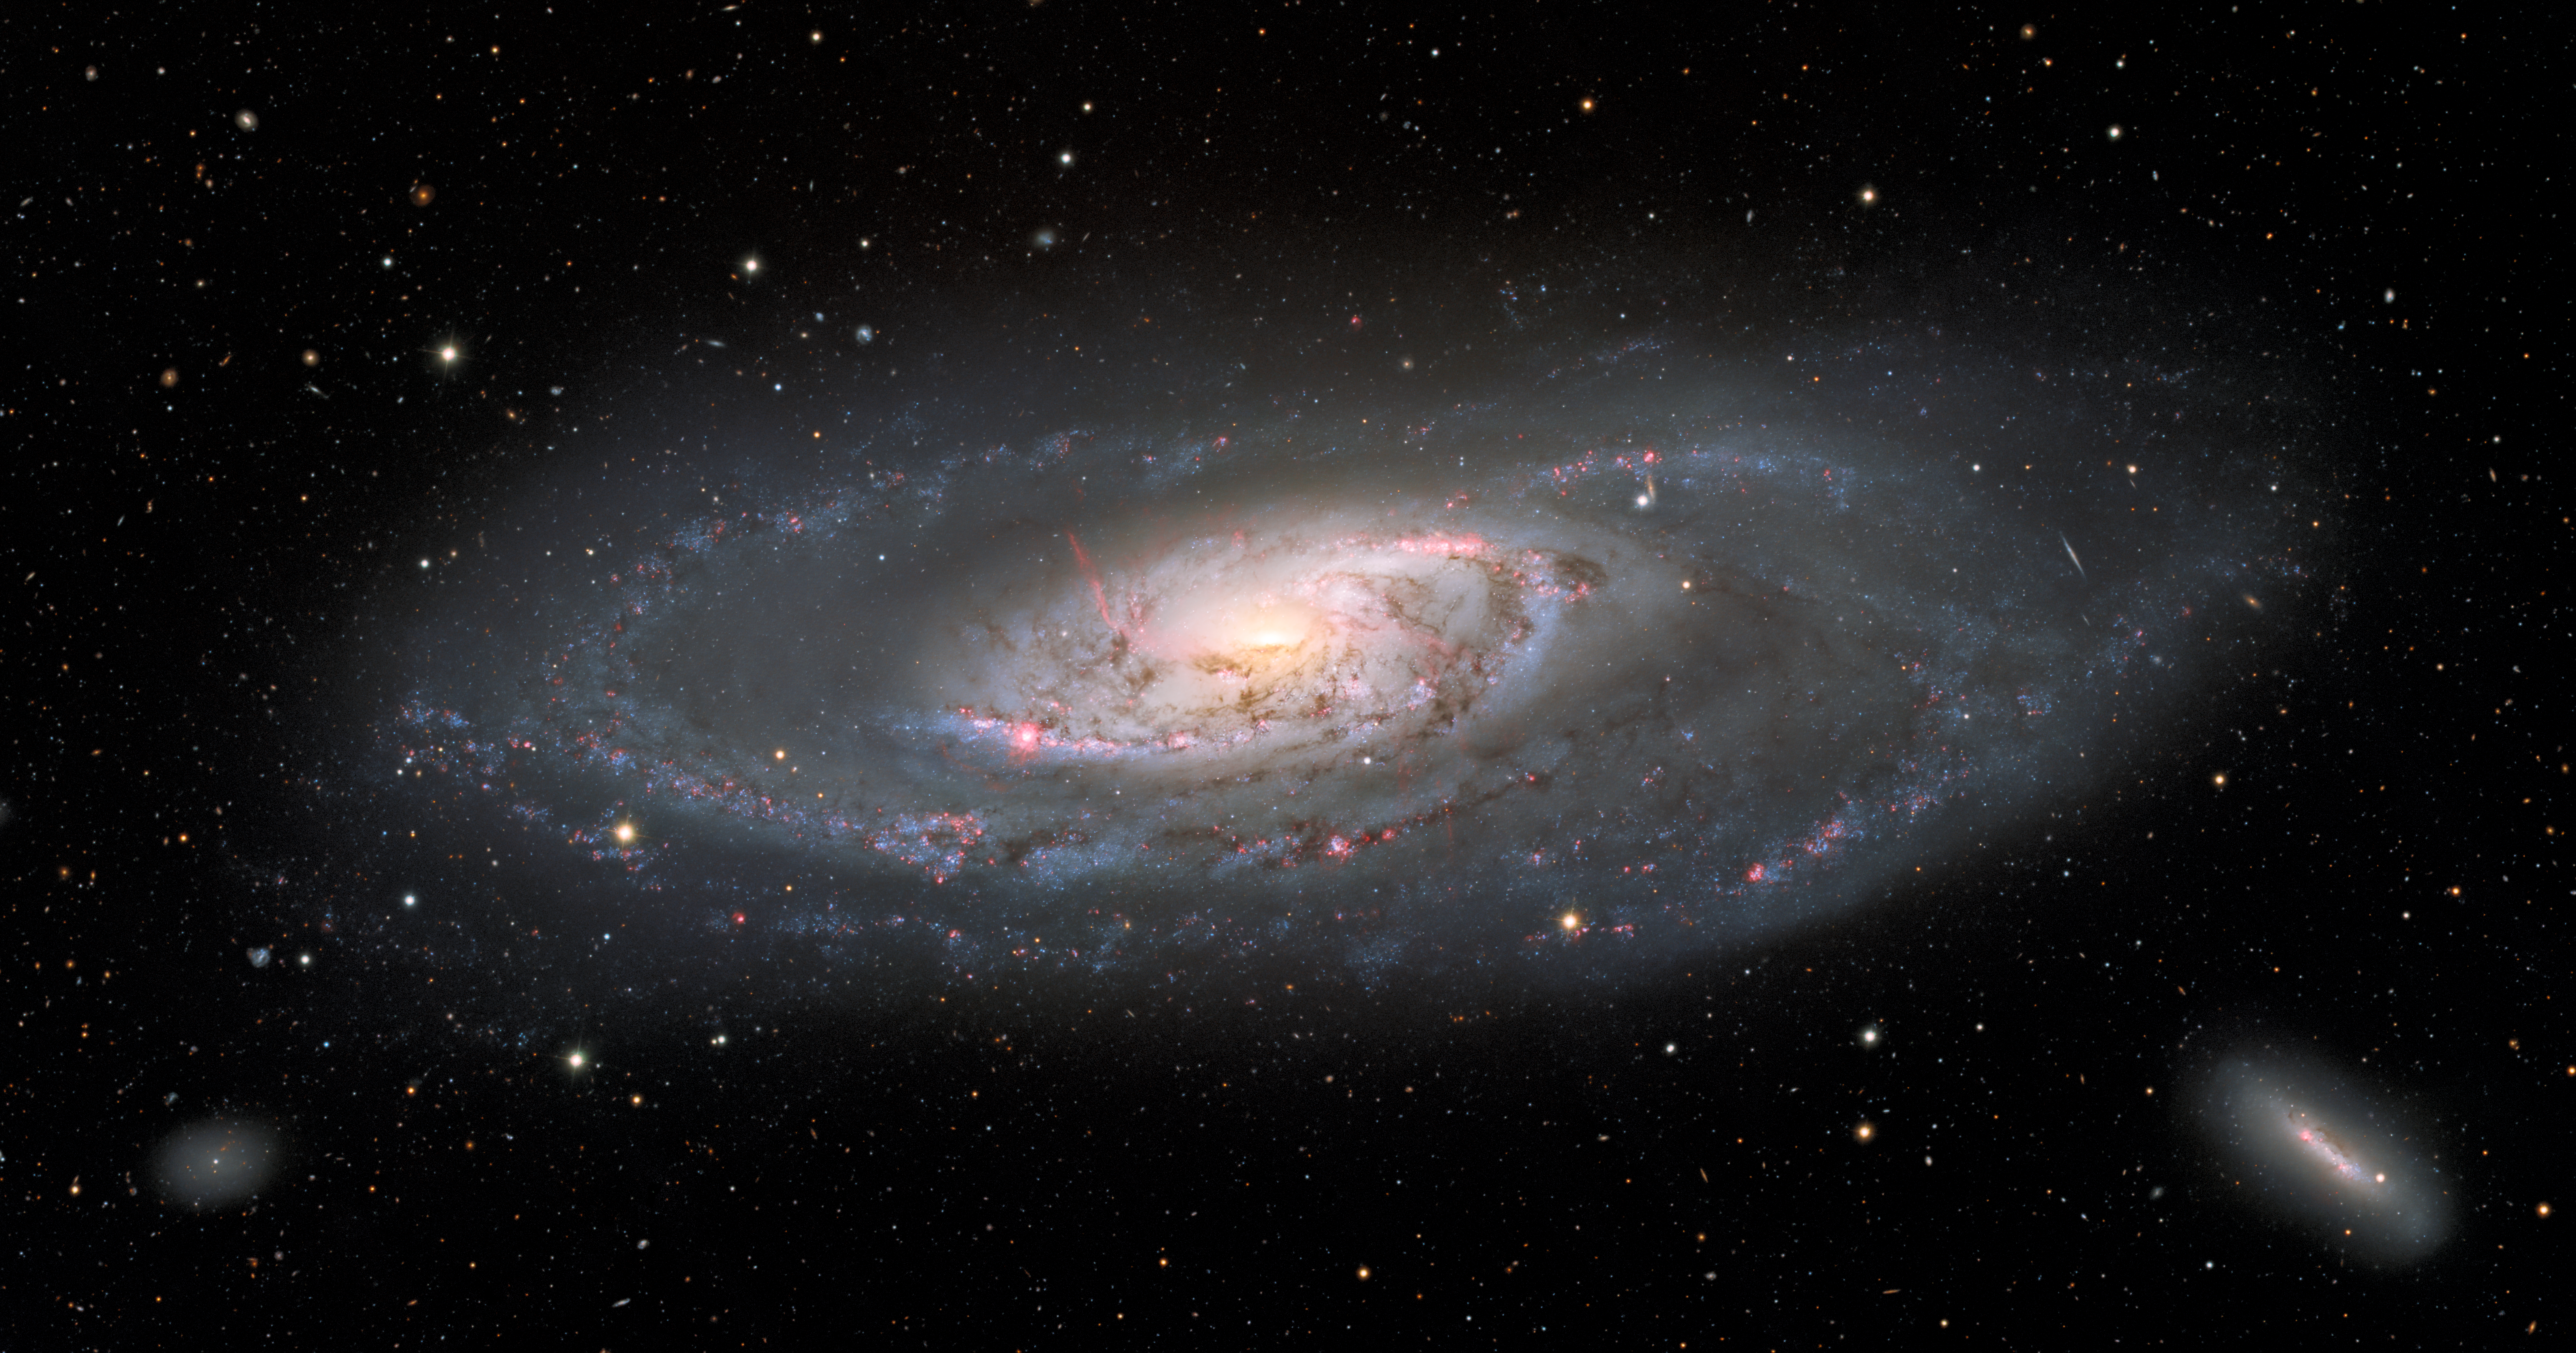

Spiral Galaxy Messier 106

This image of the spiral galaxy Messier 106, or NGC 4258, was taken with the Nicholas U. Mayall 4-meter Telescope at Kitt Peak National Observatory, a Program of NSF NOIRLab. A popular target for amateur astronomers, Messier 106 can also be spotted with a small telescope in the constellation Canes Venatici. This view captures the entire galaxy, detailing the glowing spiral arms, wisps of gas, and dust lanes at the center of Messier 106 as well as the leisurely twisting bands of stars at the galaxy’s outer edges. Two dwarf galaxies also appear in the image: NGC 4248 in the lower right and UGC 7358 in the lower left.

Credit: KPNO/NOIRLab/NSF/AURA Acknowledgment: PI: M.T. Patterson (New Mexico State University)Image processing: T.A. Rector (University of Alaska Anchorage), M. Zamani & D. de Martin